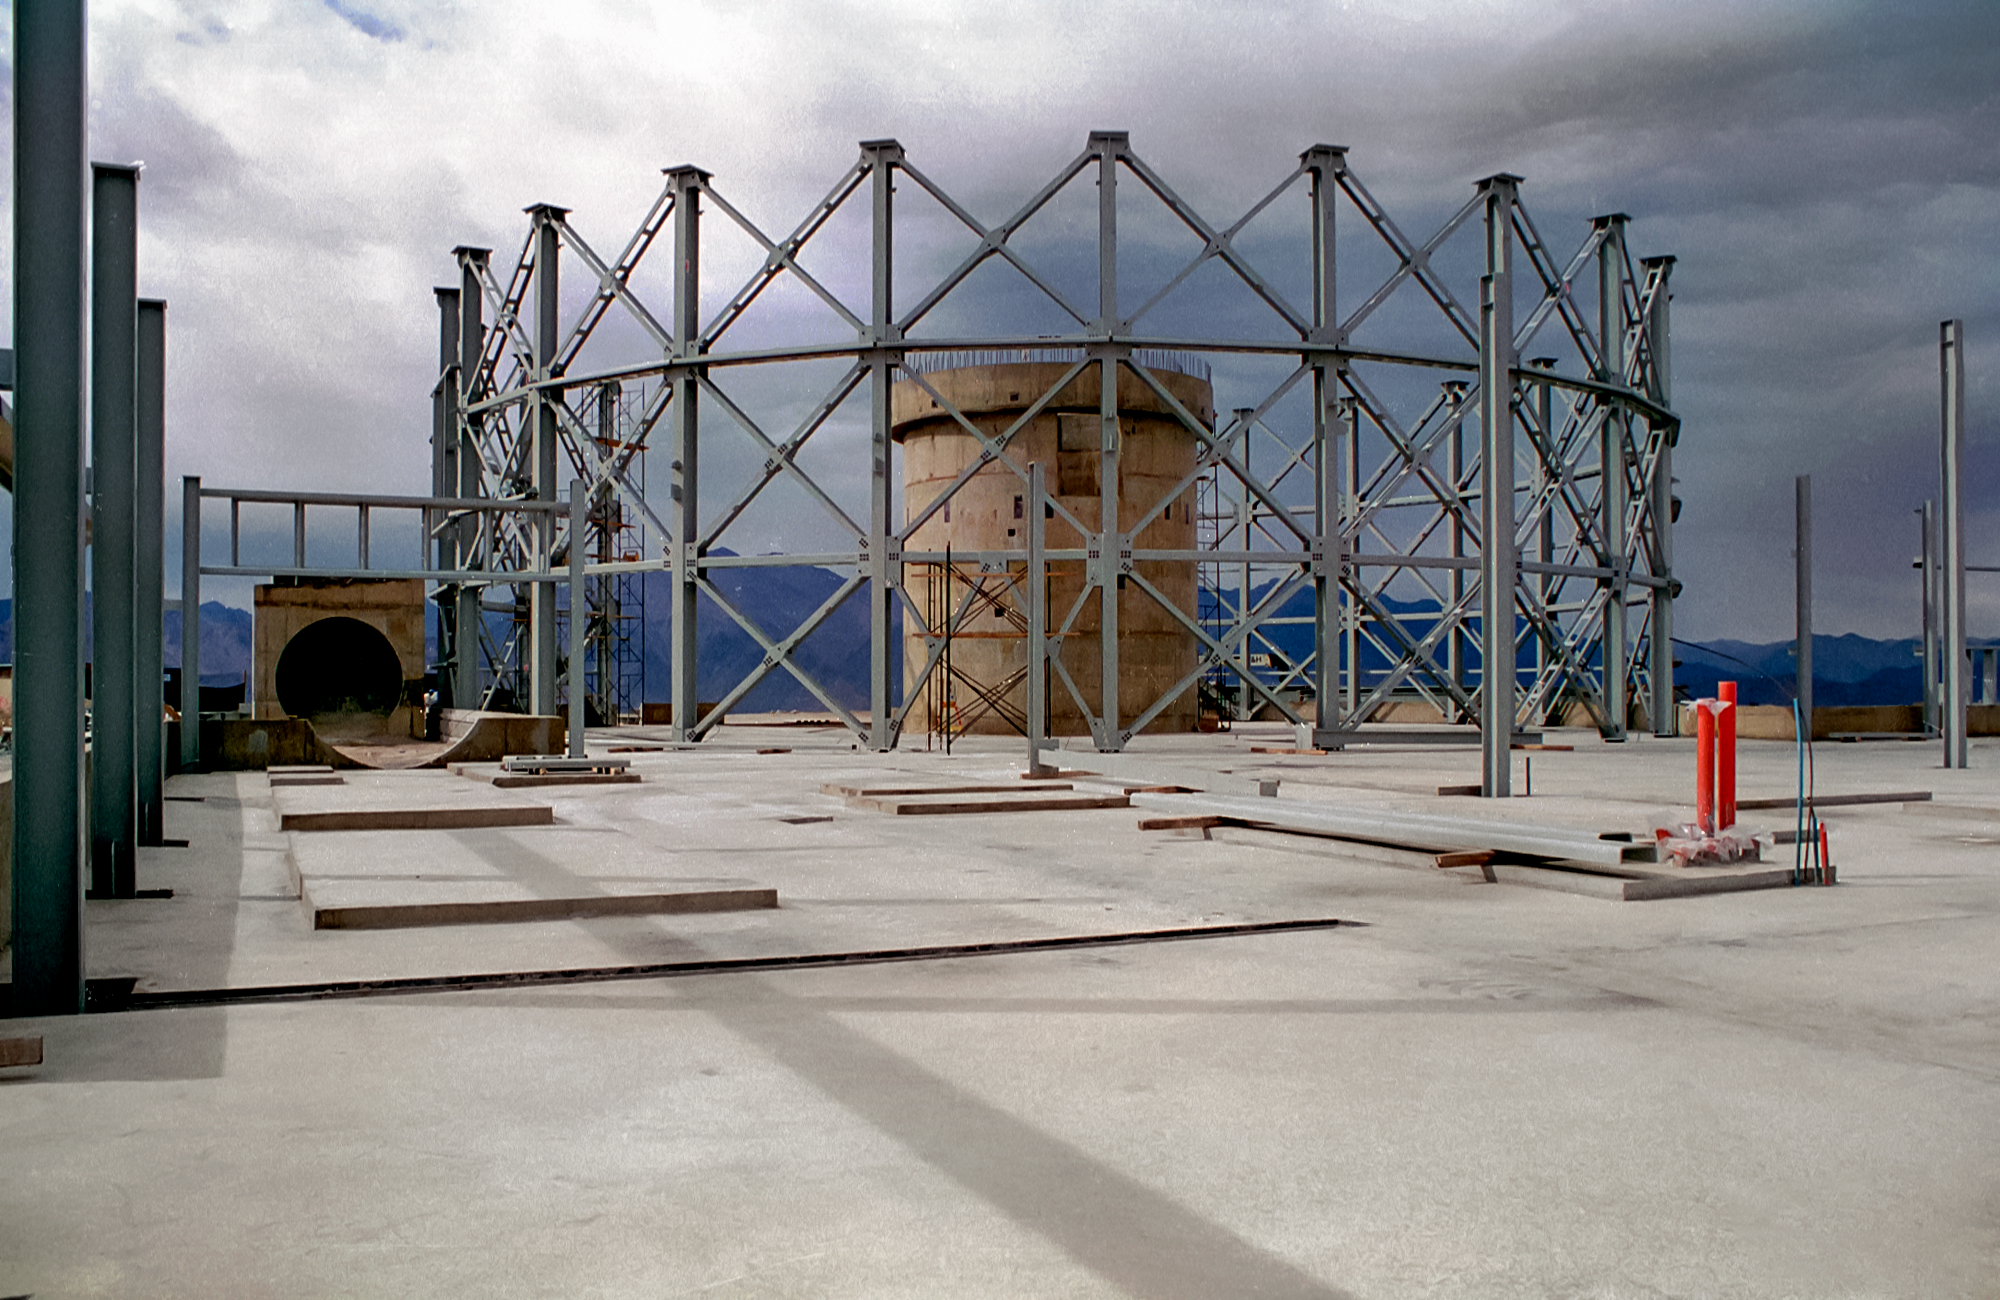

Gemini South under construction

Gemini South under construction.

Credit: International Gemini Observatory/NOIRLab/NSF/AURA/M. Paredes